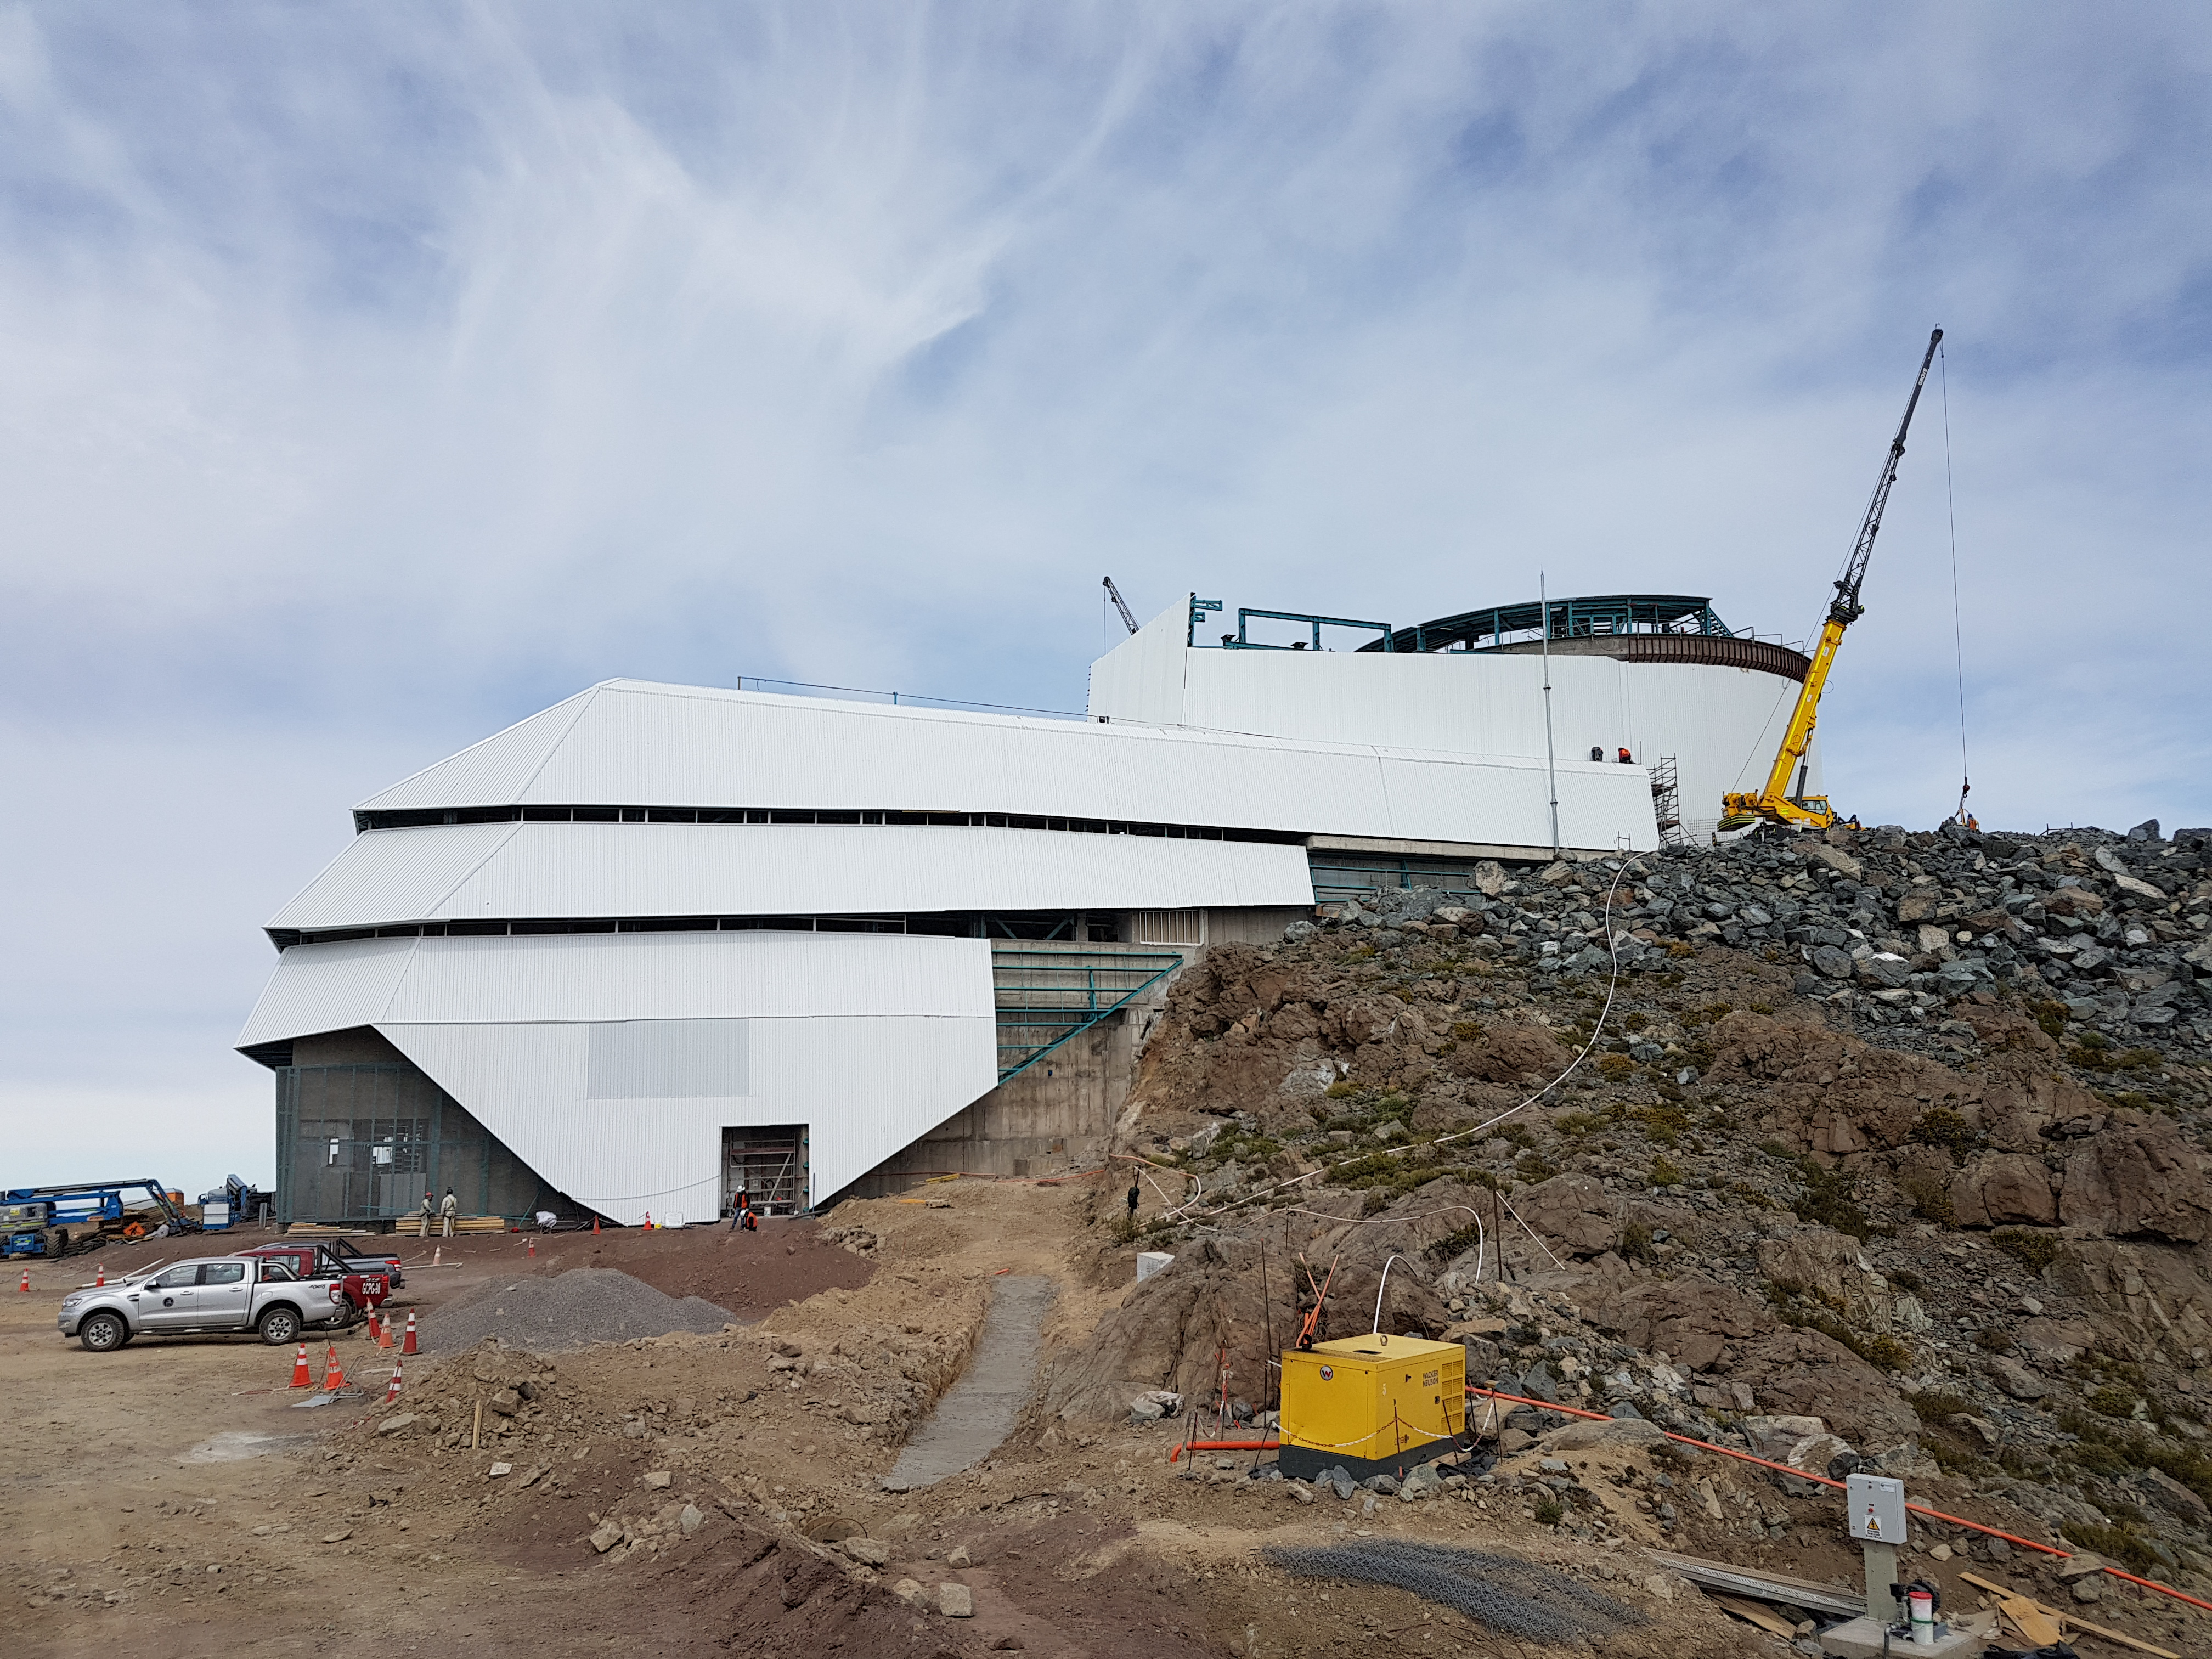

Weekly Construction Photos

General views

Credit: Rubin Observatory/NSF/AURA